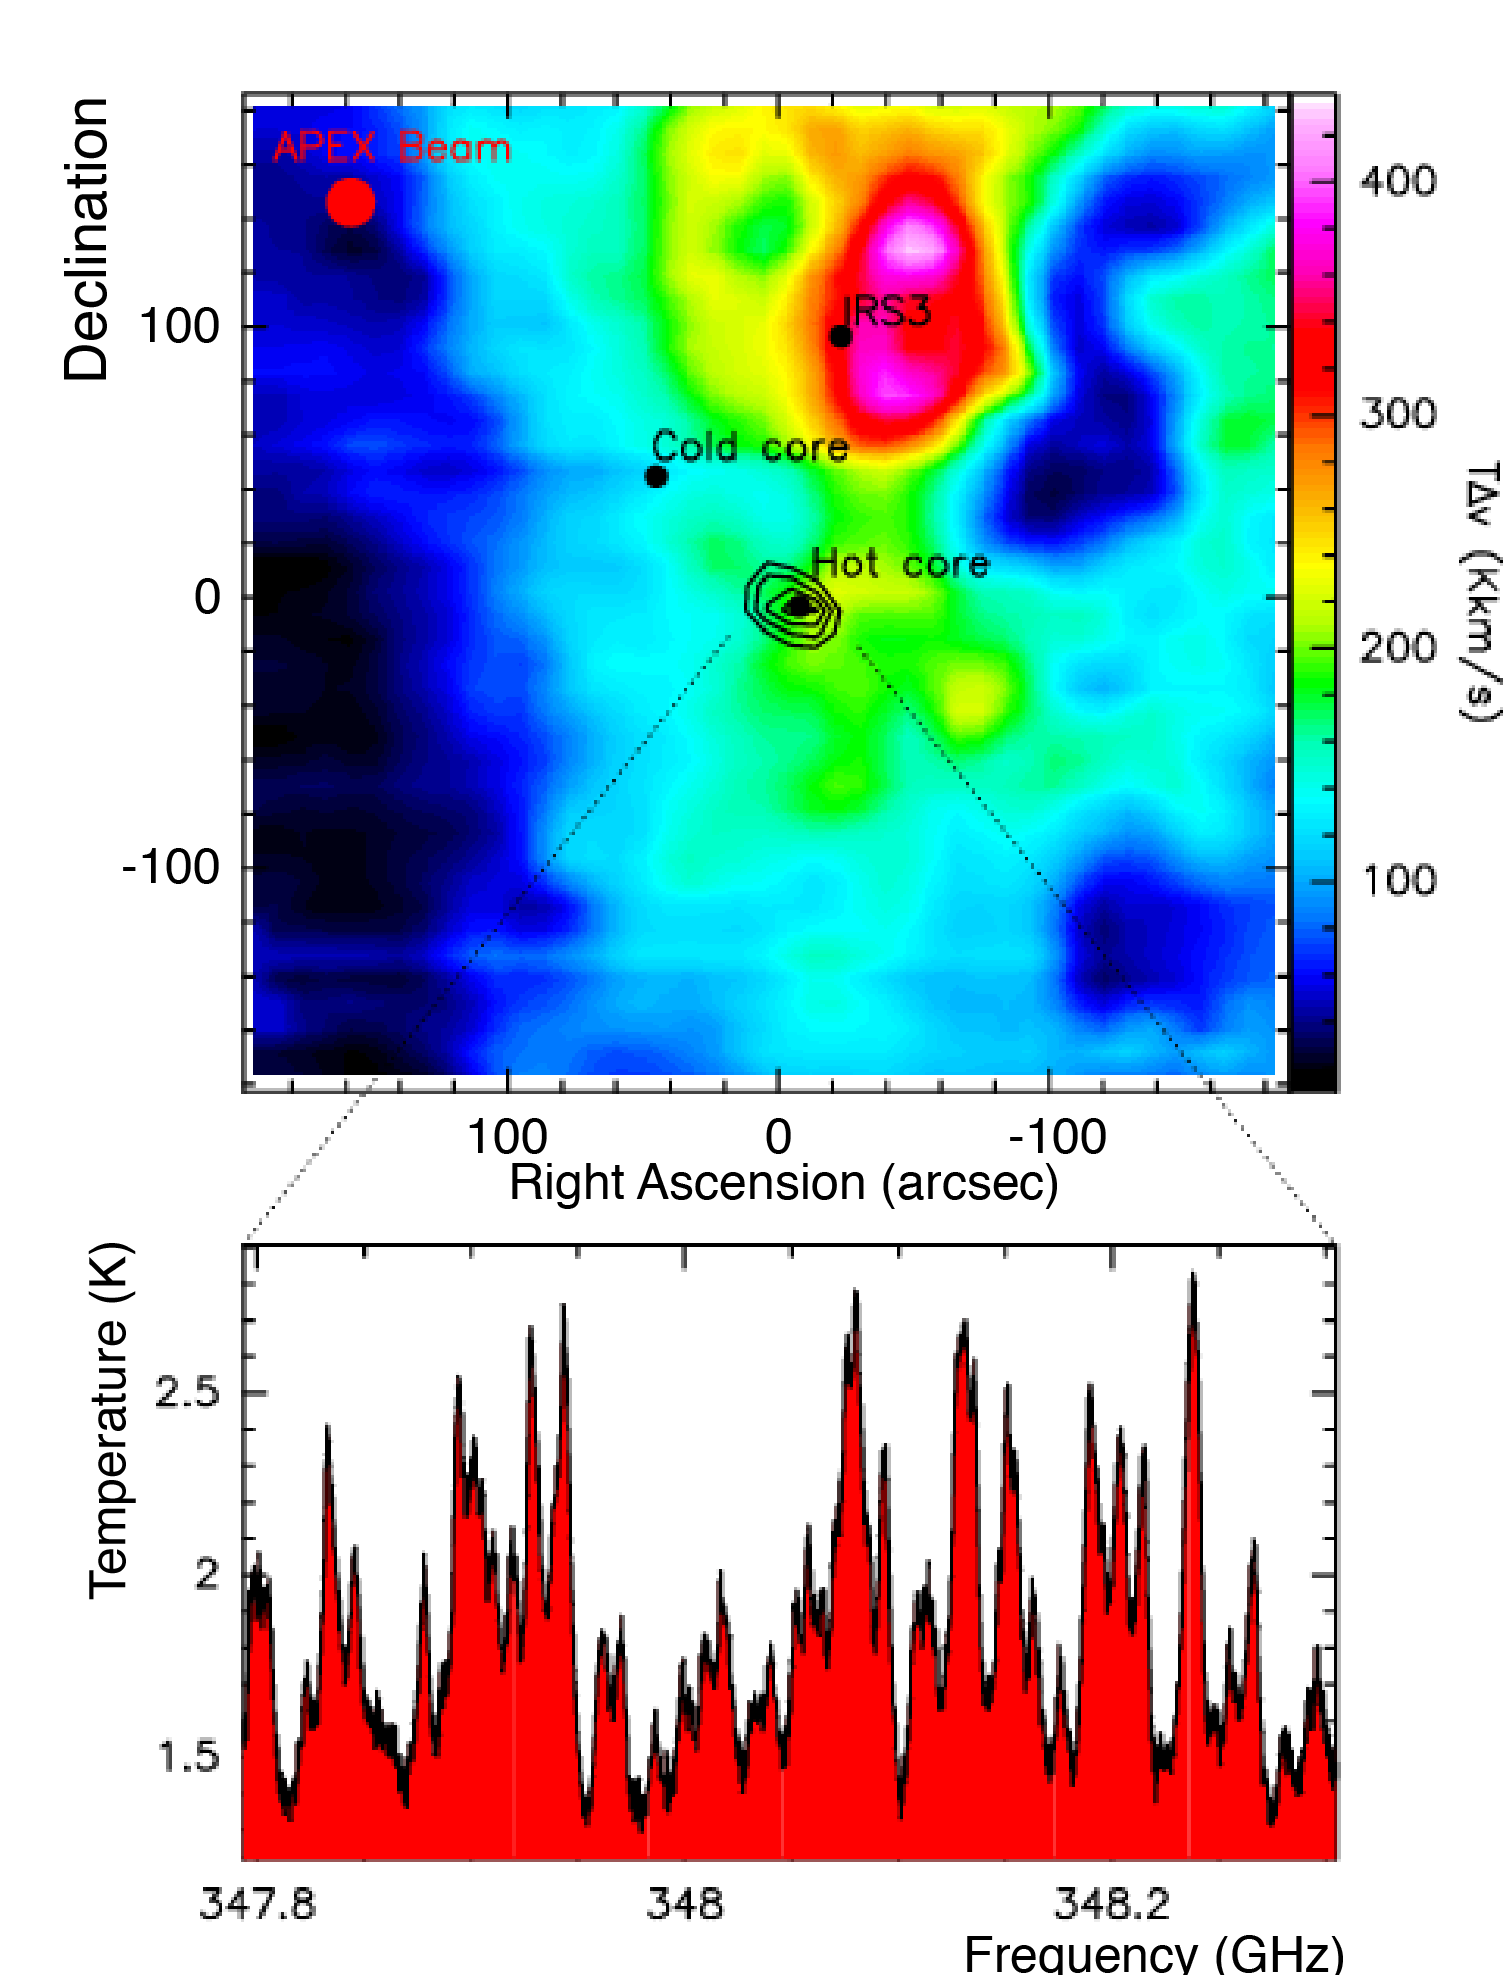

Sub-millimetre image of a stellar cradle

Image of the giant molecular cloud G327 taken with APEX. More than 5000 spectra were taken in the J=3-2 line of the carbon monoxide molecule (CO), one of the best tracers of molecular clouds, in which star formation takes place. The bright peak in the north of the cloud is an evolved star forming region, where the gas is heated by a cluster of new stars. The most interesting region in the image is totally inconspicuous in CO: the G327 hot core, as seen in methanol contours. It is a truly exceptional source, and is one of the richest sources of emission from complex organic molecules in the Galaxy (see spectrum at bottom)

Credit: ESO